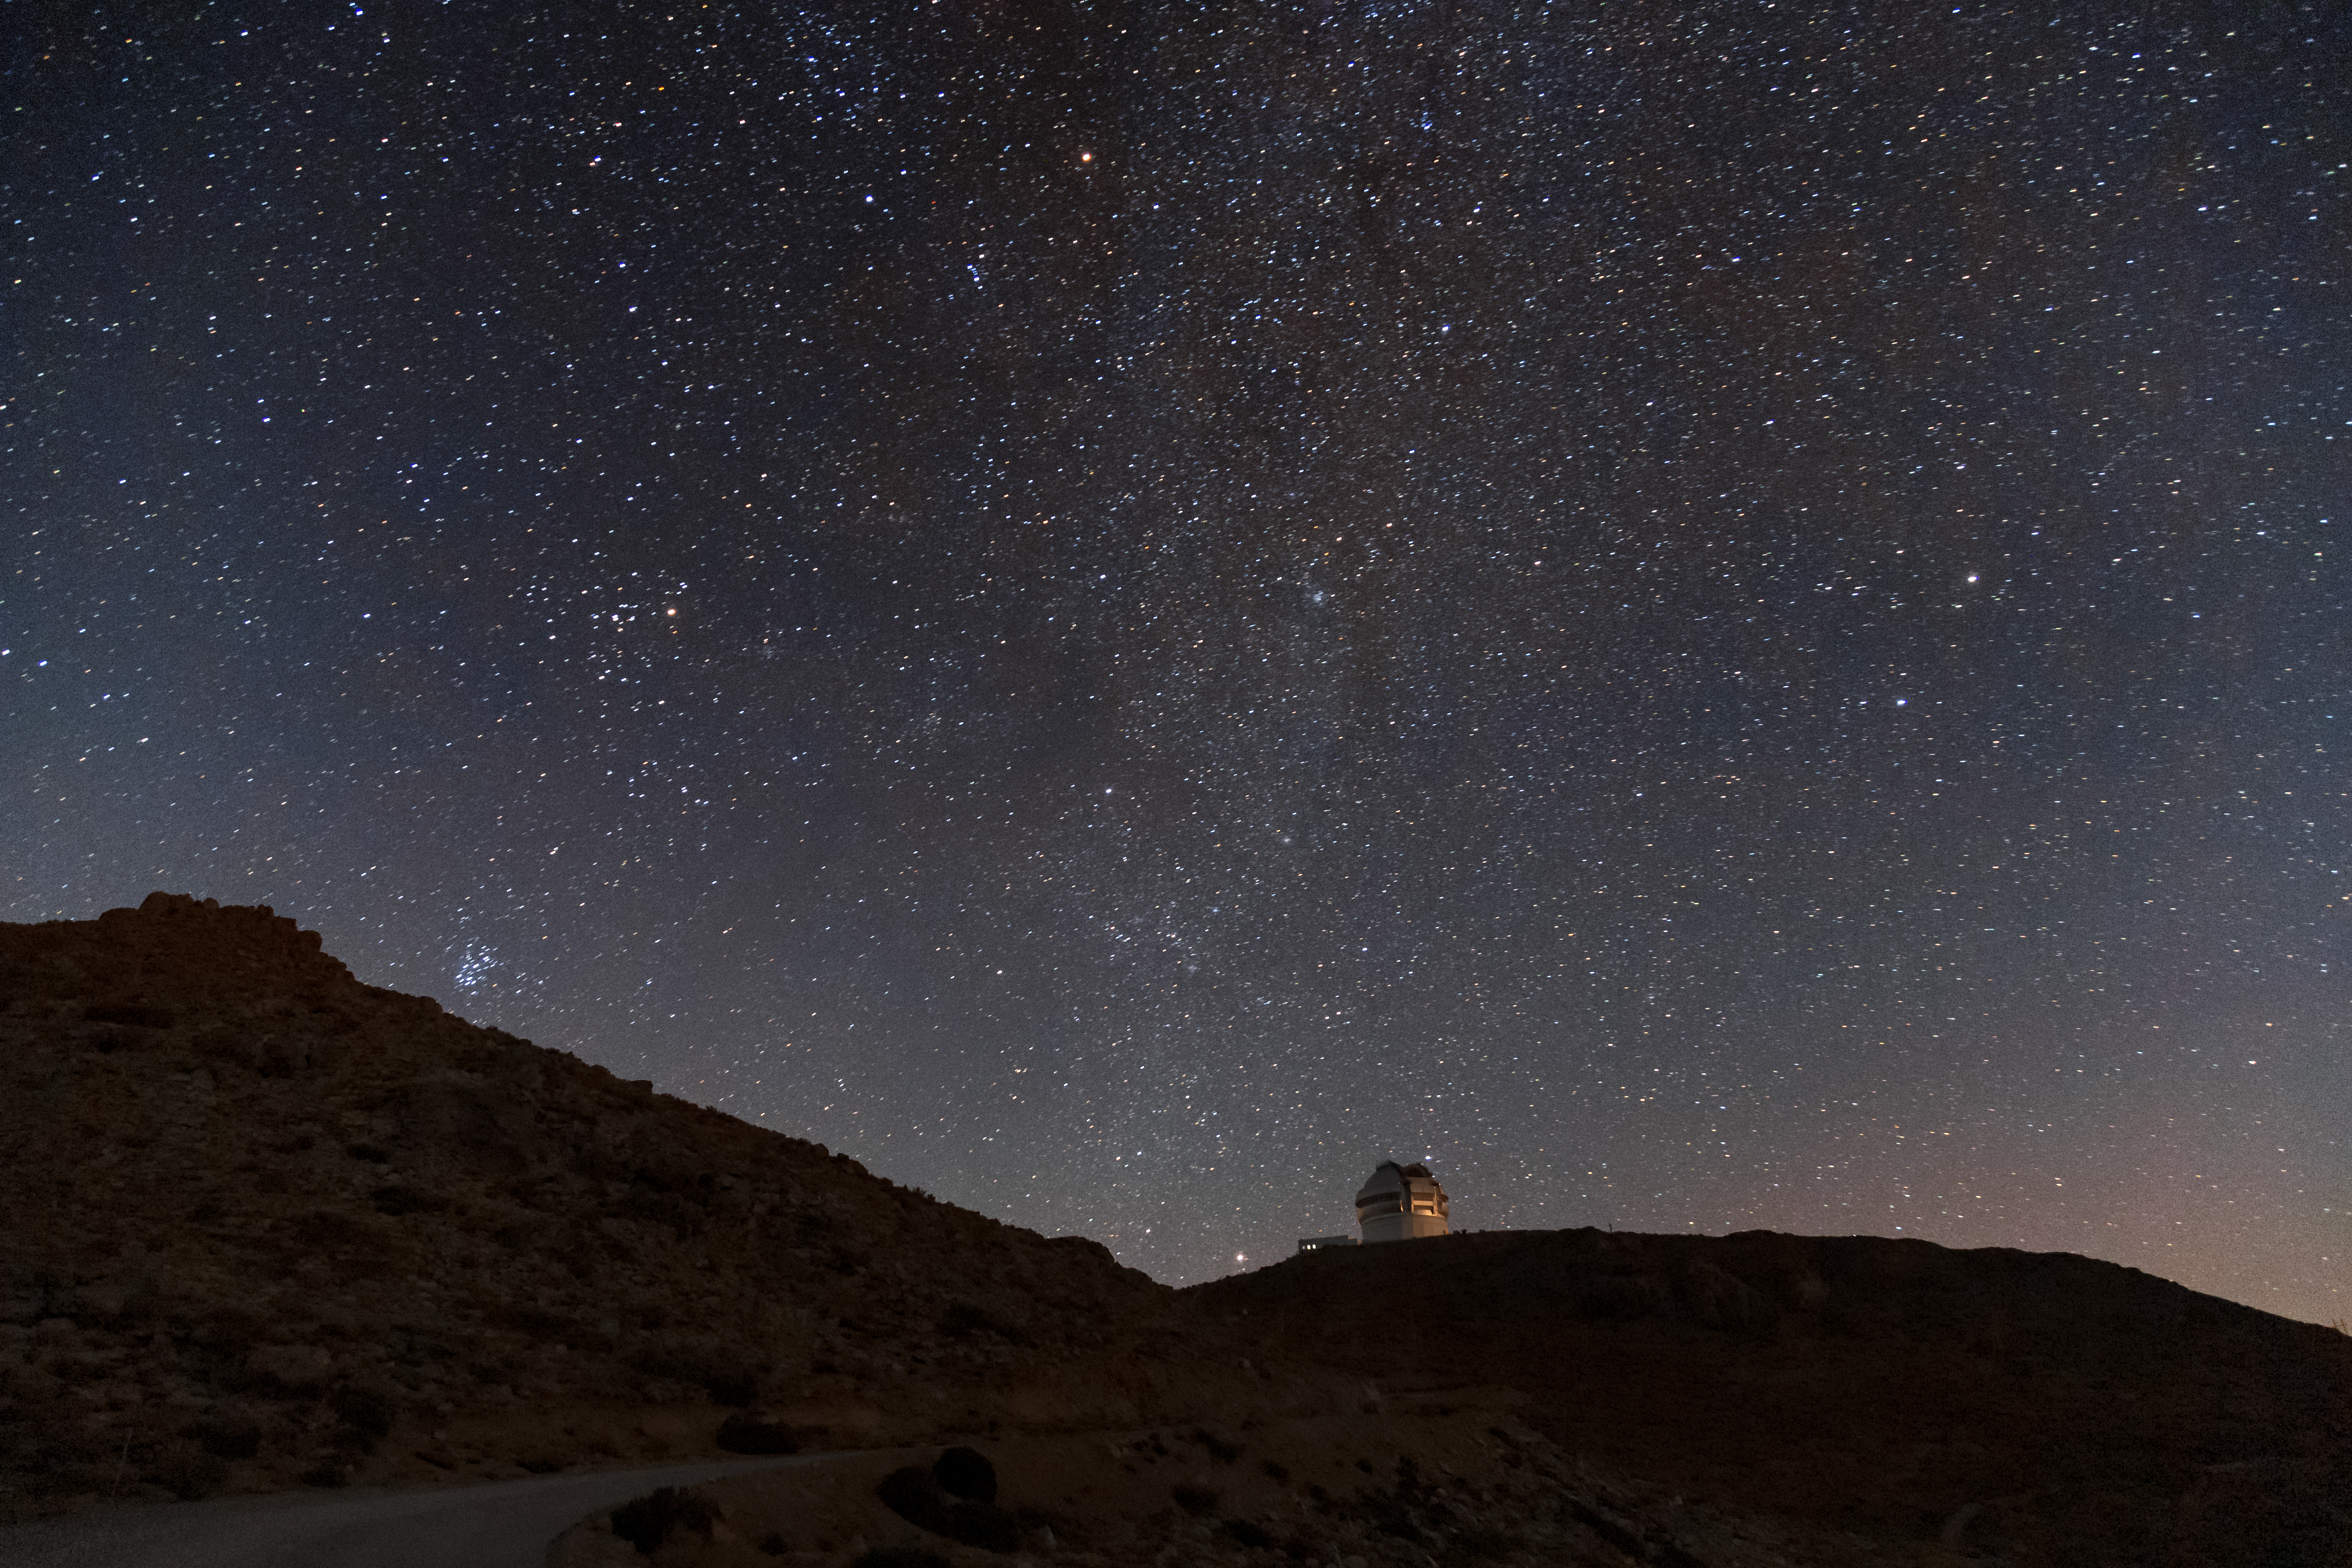

The Milky Way over Gemini South

This photo shows the Milky Way spanning high above the Gemini South 8-meter telescope located on Cerro Pachón, Chile. Gemini South is a part of the International Gemini Observatory, a program of NSF NOIRLab.

Credit: International Gemini Observatory/NOIRLab/AURA/NSF/M. Paredes